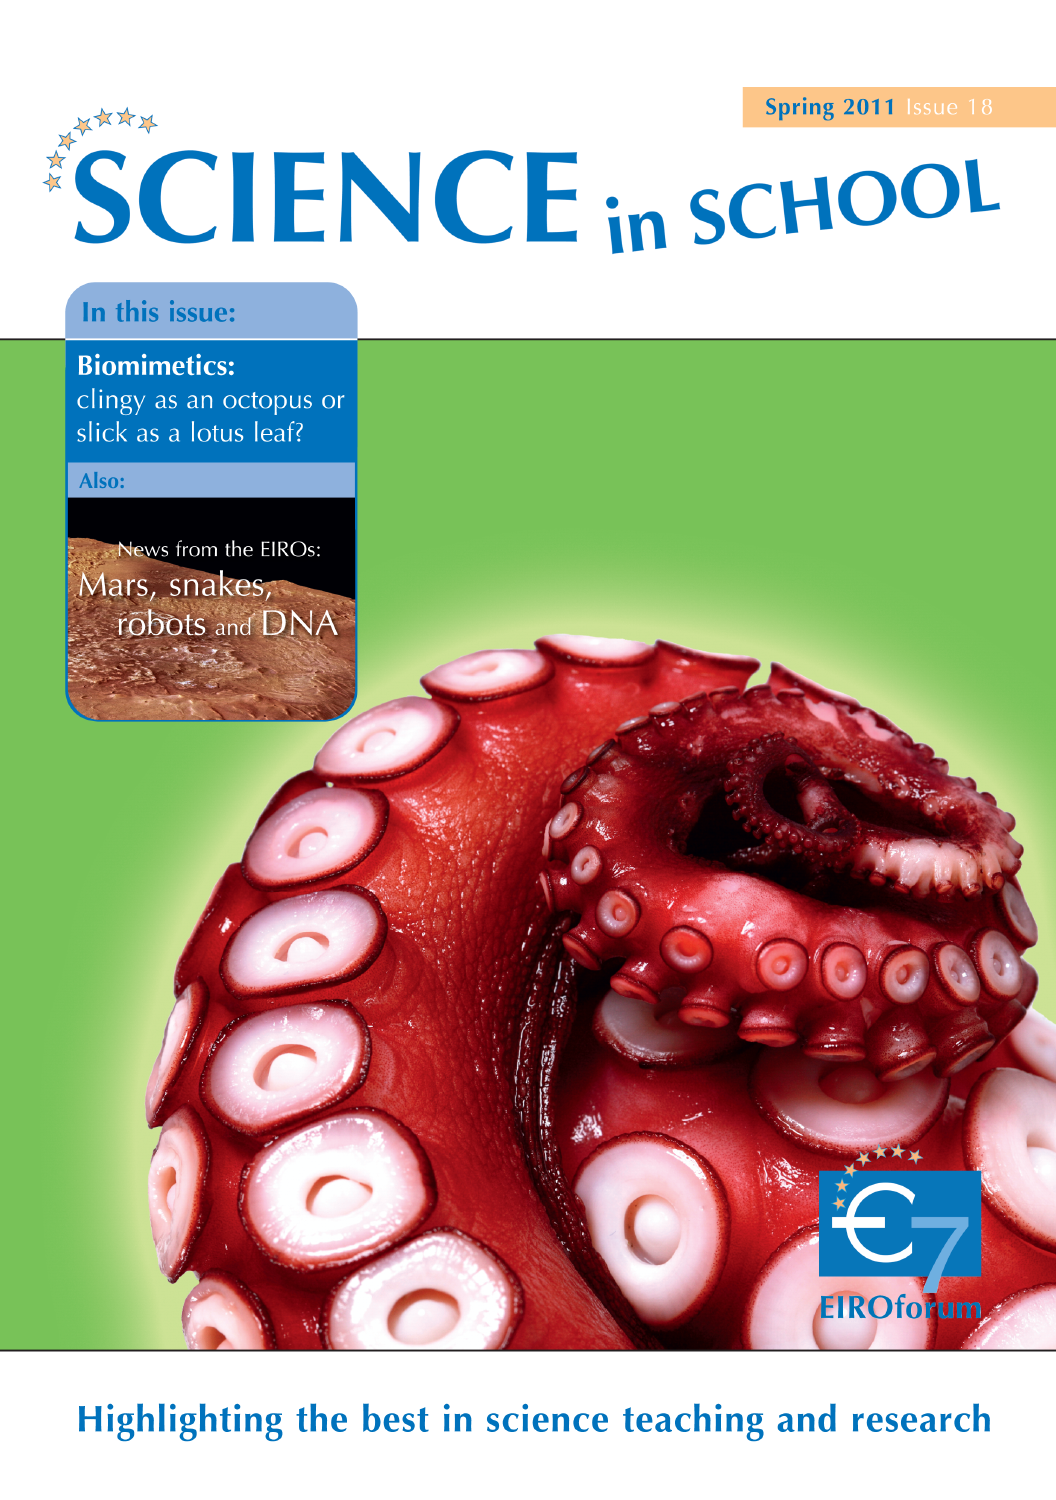

Science in School issue 18

More information and download options are available on: http://www.eso.org/public/products/periodicals/sis_18/

Credit: Science In School